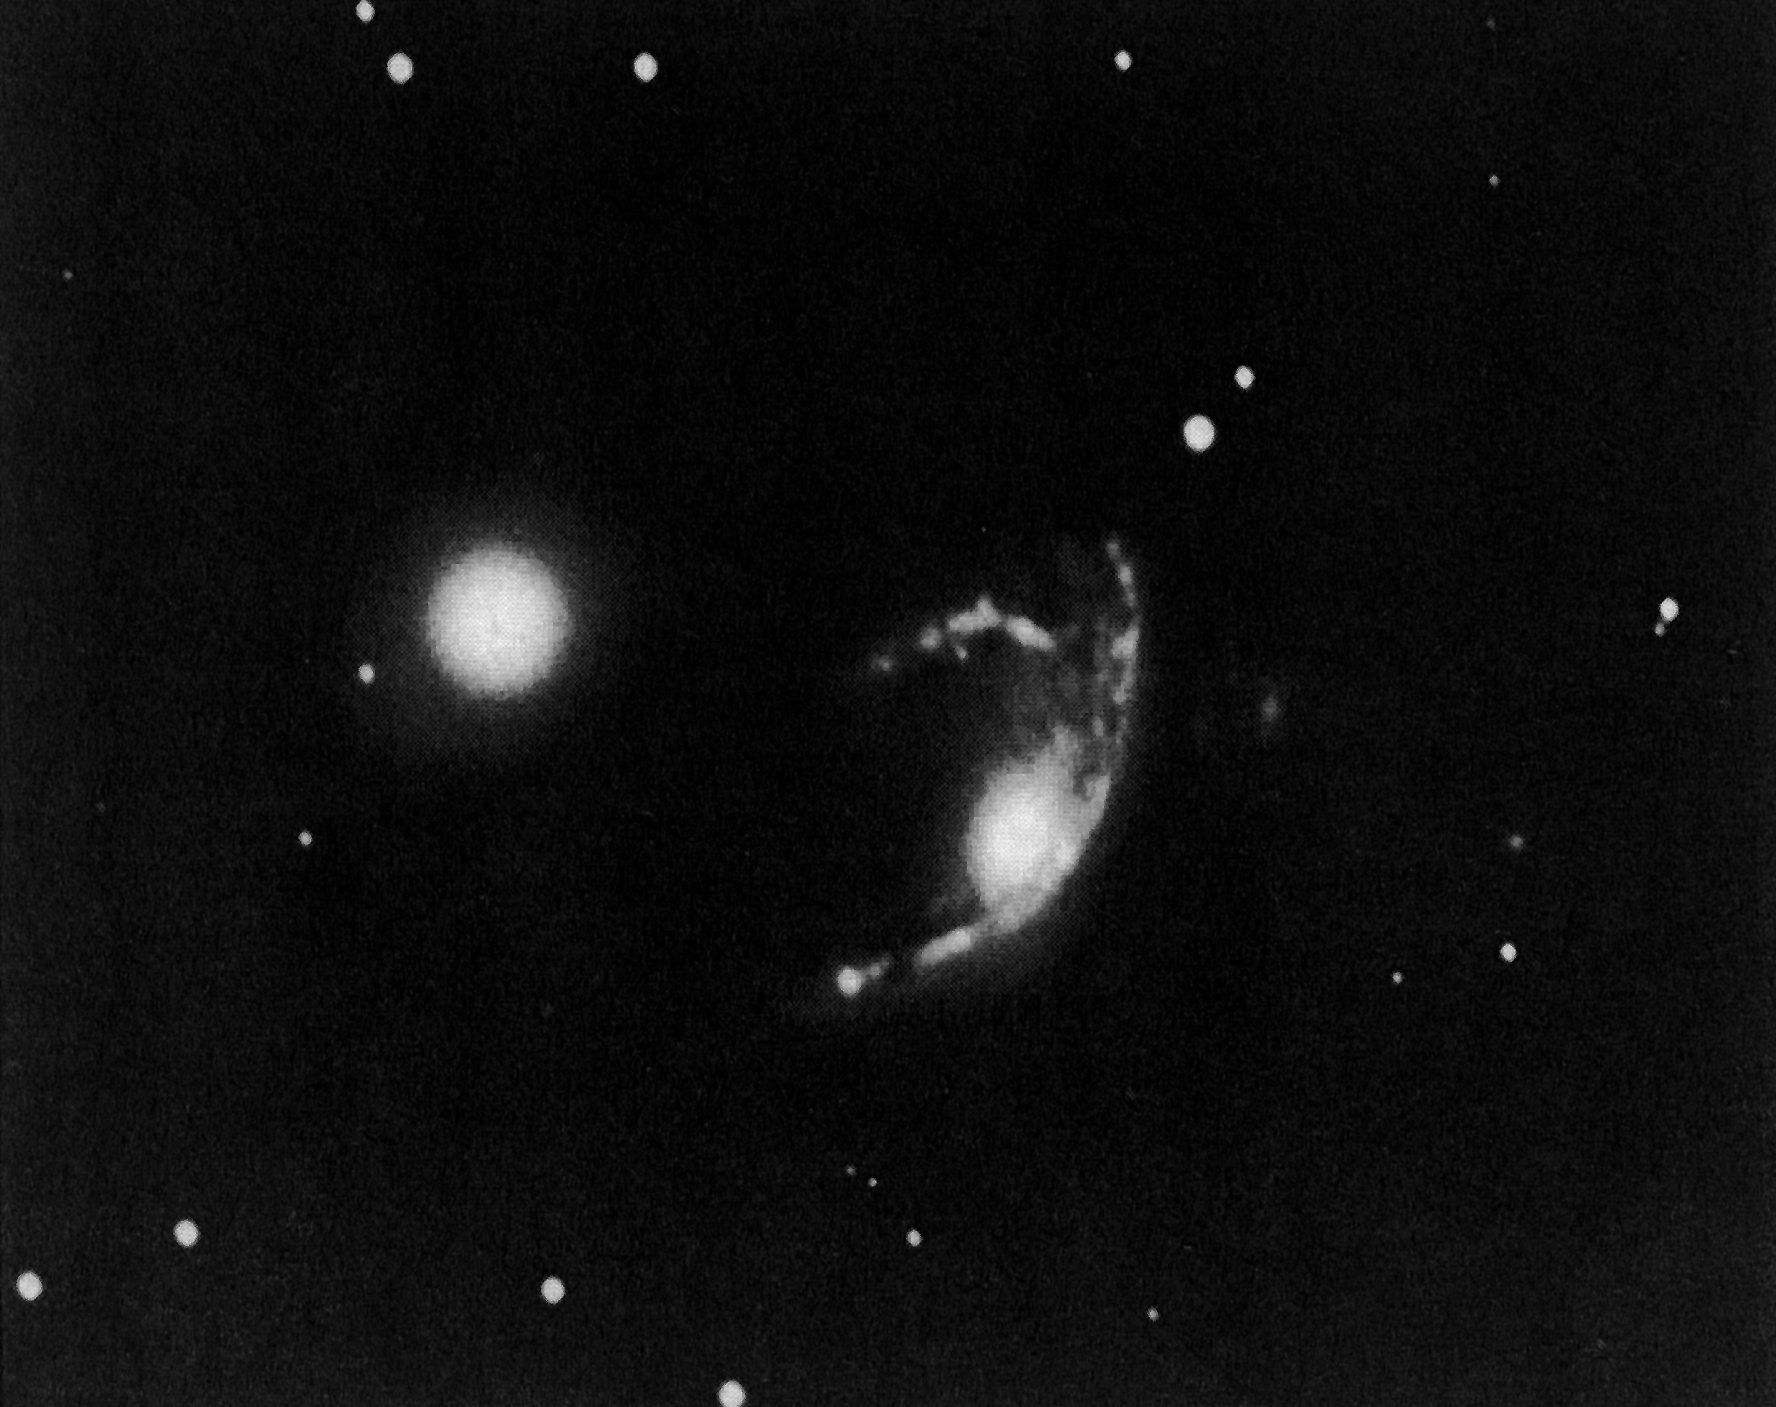

The peculiar galaxy ESO 060-IG26

Far down in the southern sky, on the border betwenn the constellations of Volans and Carina, lies this small group of galaxies. It was first discovered at ESO in 1974. The central galaxy is visibly disturbed and now carries the designation ``ESO 060-IG26''. The less disturbed galaxy of elliptical shape is ``ESO 060-G27''. The distance to the system has not yet been measured, but is probably in excess of 150 million light-years.

Credit: ESO